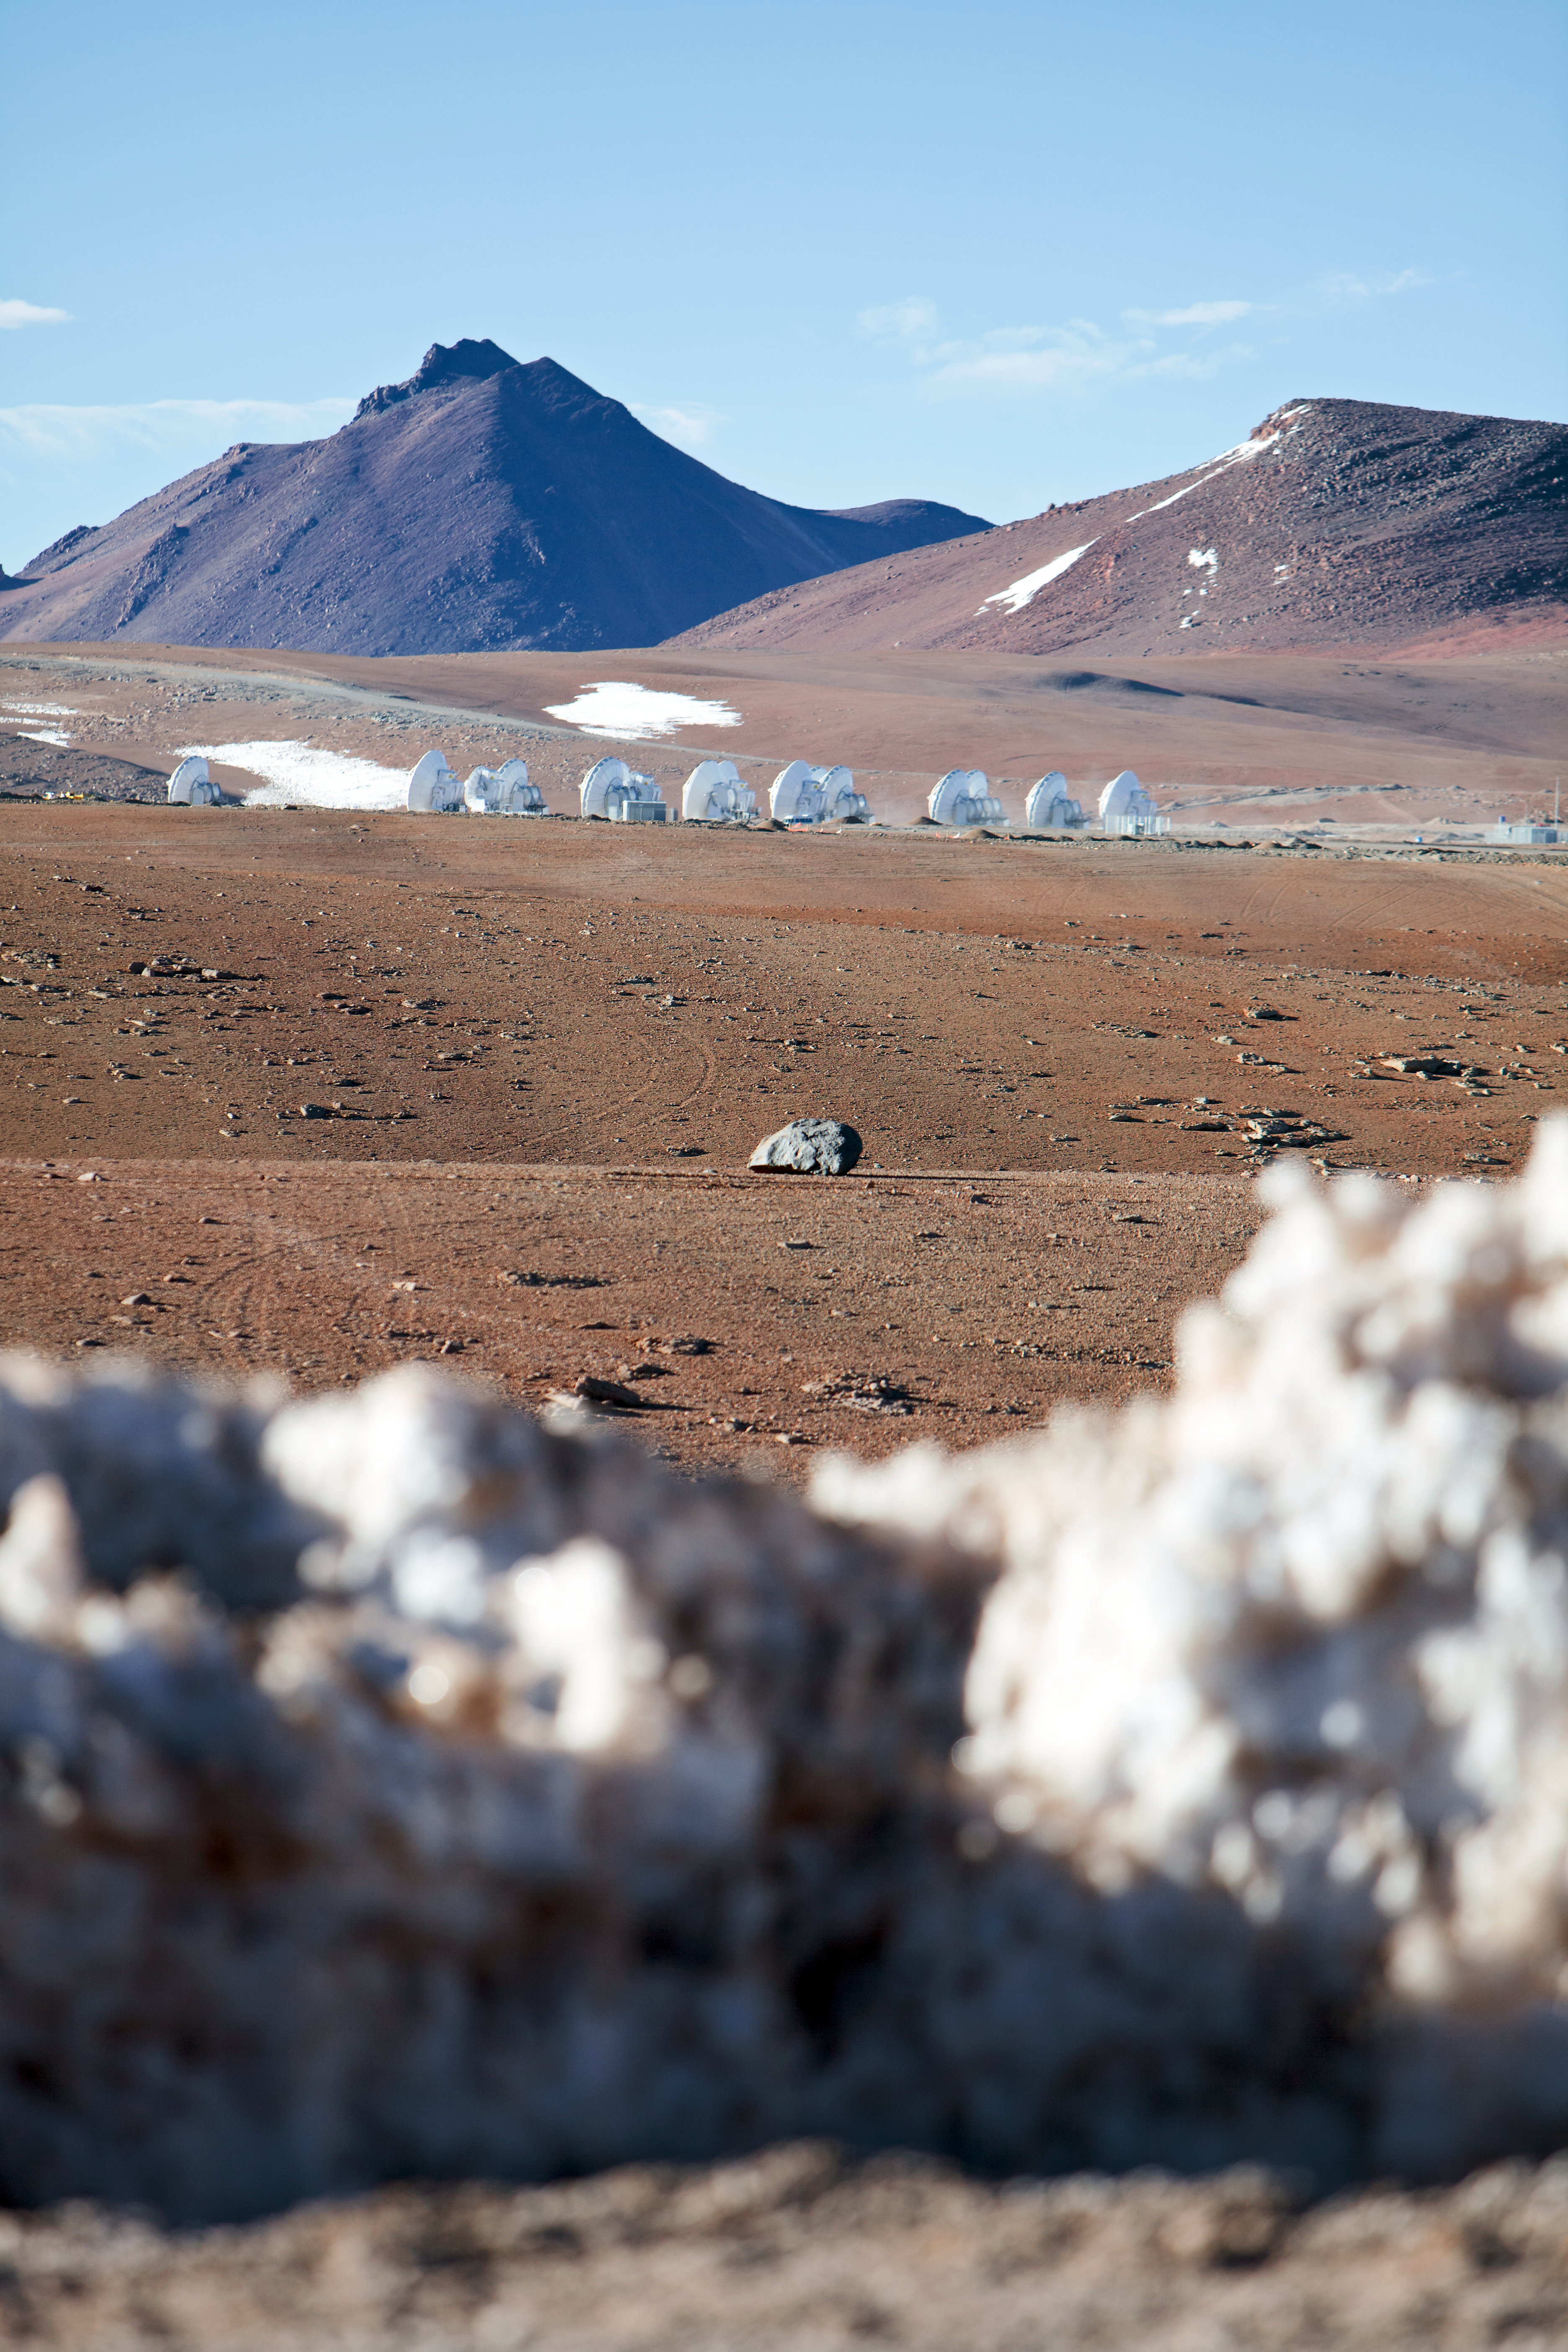

ALMA antennas

A collection of ALMA antennas at the Operations Support Facility site high in the Atacama Desert.

Credit: ESO